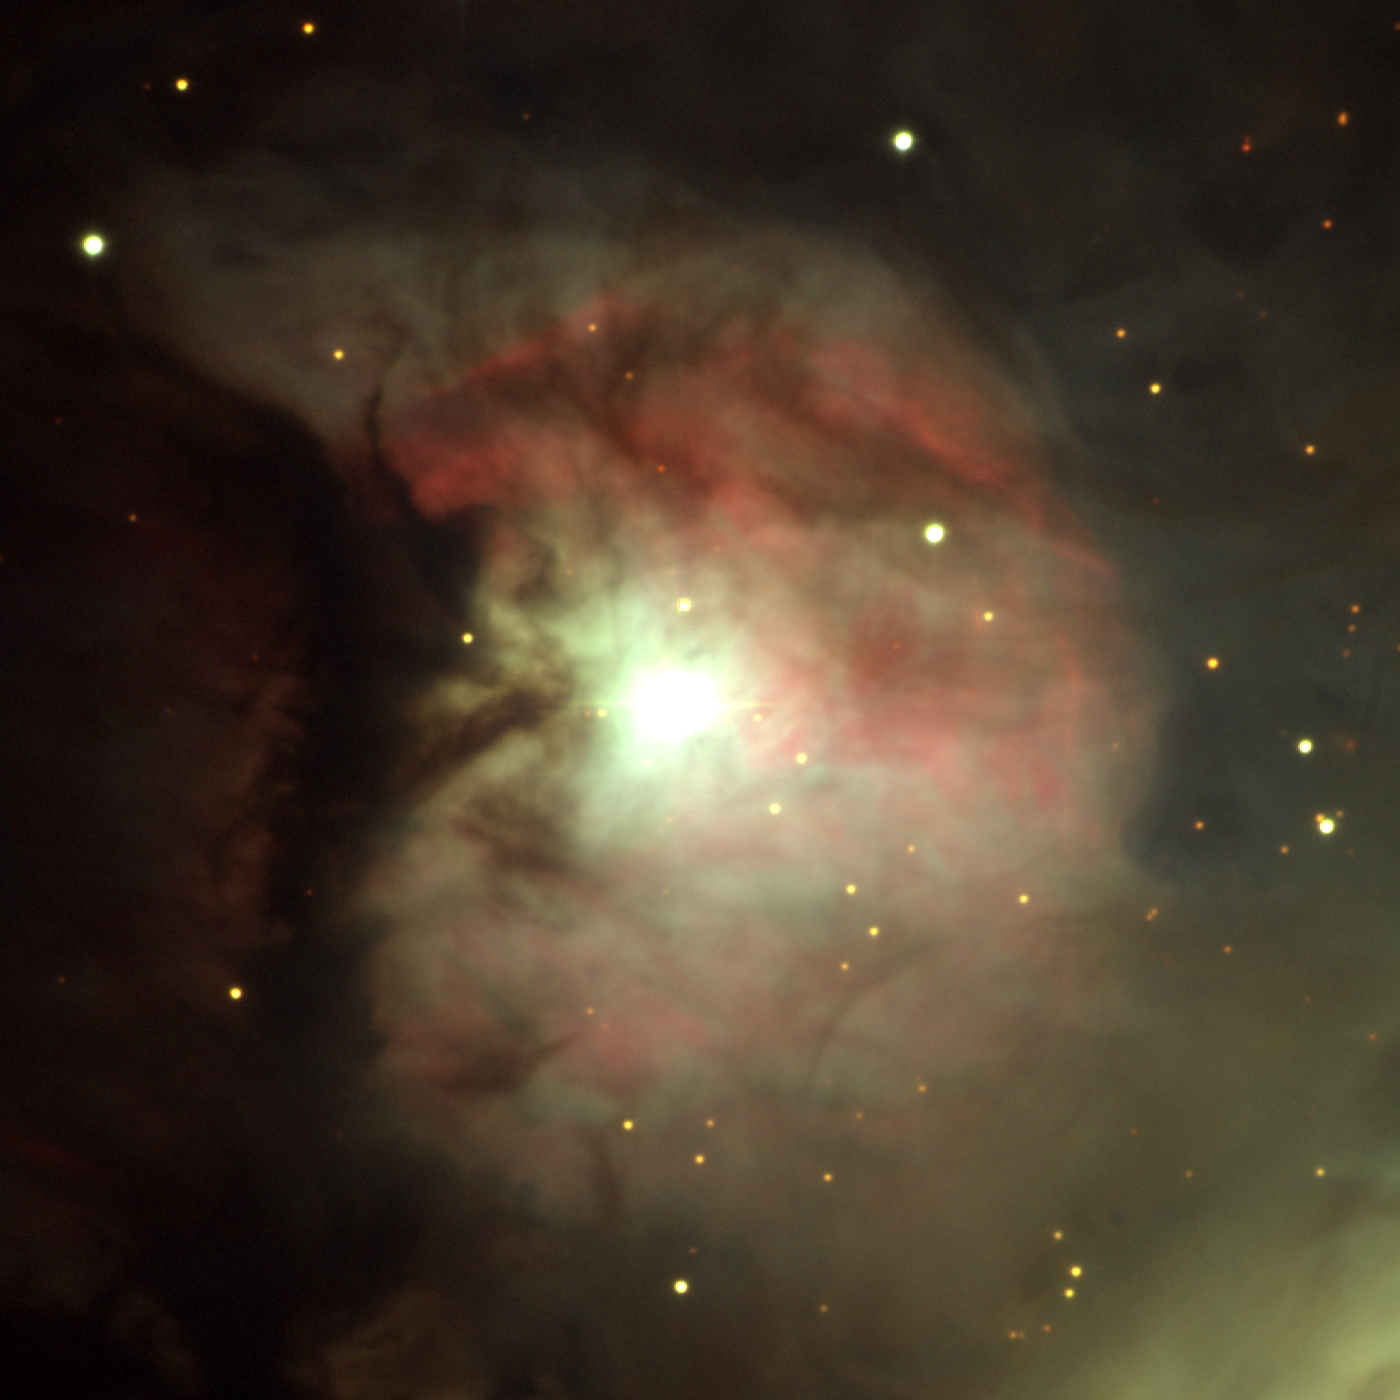

M43, NGC 1982

M43 is part of the larger Orion nebula, seen in this excellent picture from the KPNO Mayall 4-meter telescope. The dark lane separating the pieces shows to good effect in this image, taken with the WIYN 0.9-meter telescope on the night of December 20th 2002 UT. The central star is a young irregular variable designated NU Orionis or HD37061, and no, it's not your eyesight, this star usually looks elliptical in deep images, presumably due to the material surrounding it (at least, we hope that's the explanation). Image size 7.9 arc minutes.

Credit: N.A.Sharp/NOIRLab/NSF/AURA